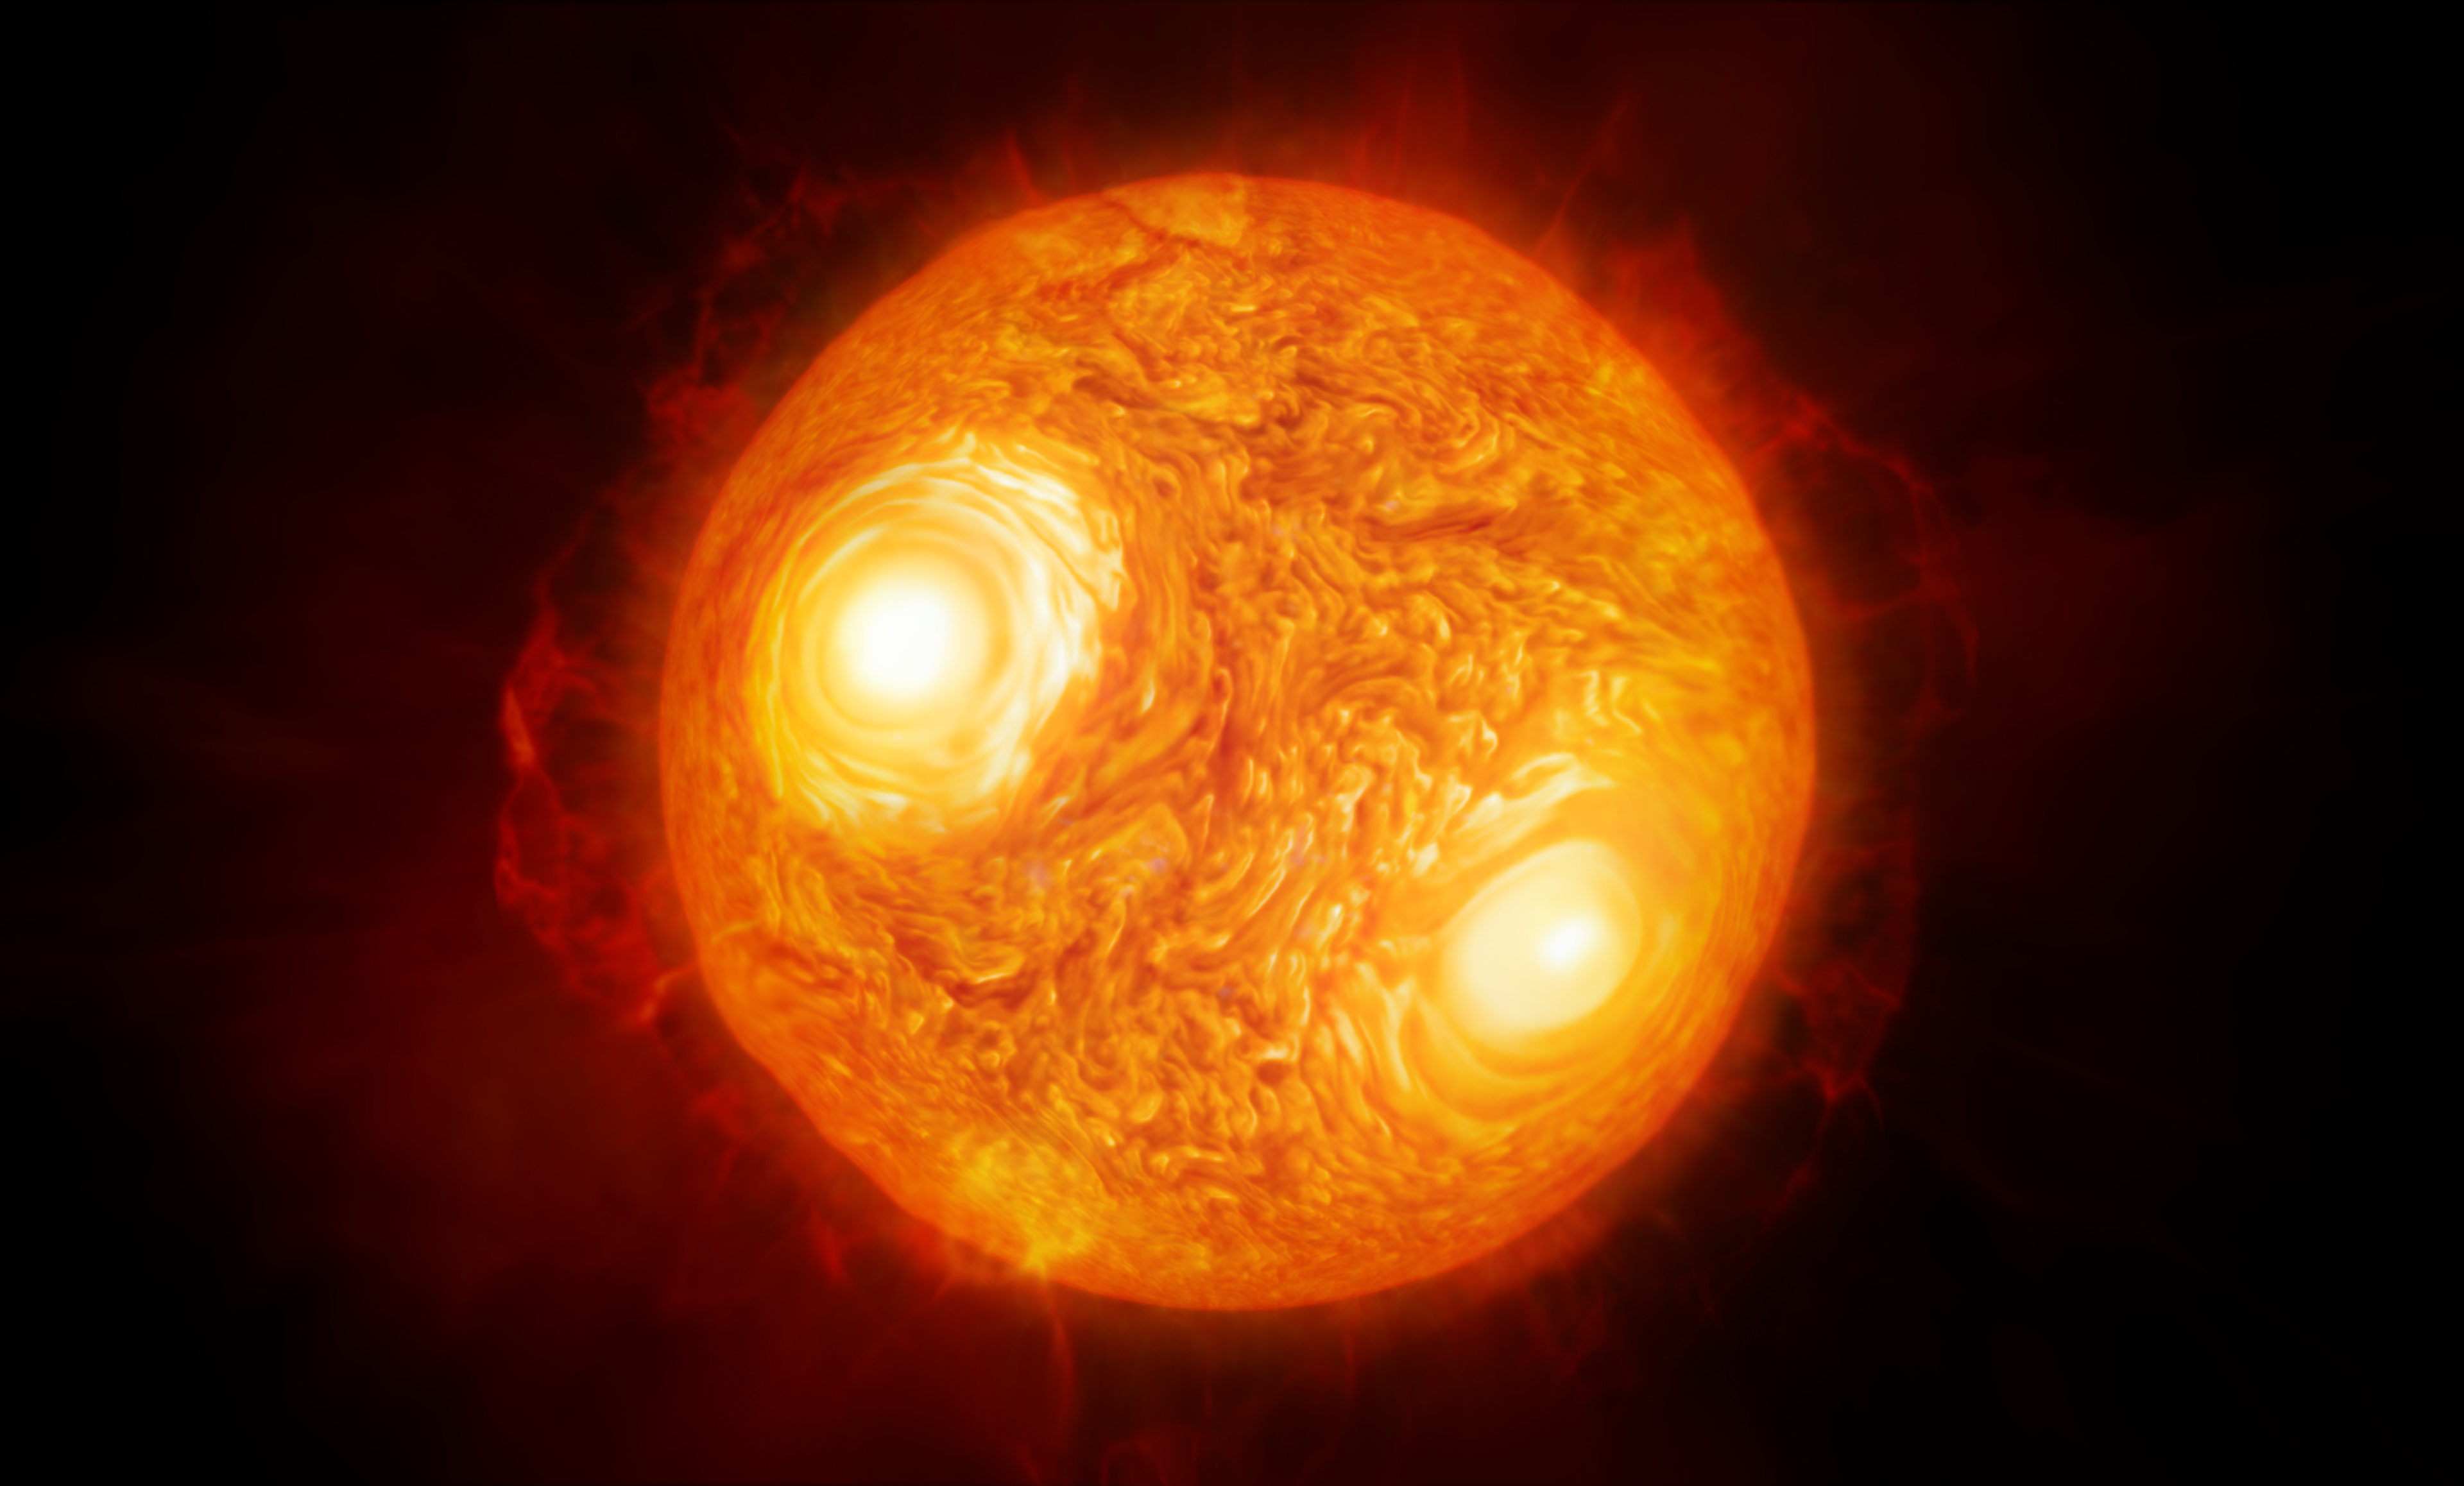

Artist’s impression of the red supergiant star Antares

This artist’s impression shows the red supergiant star Antares in the constellation of Scorpius. Using ESO’s Very Large Telescope Interferometer astronomers have constructed the most detailed image ever of this, or any star other than the Sun. Using the same data they have also made the first map of the velocities of material the atmosphere of a star other than the Sun.

Credit: ESO/M. Kornmesser